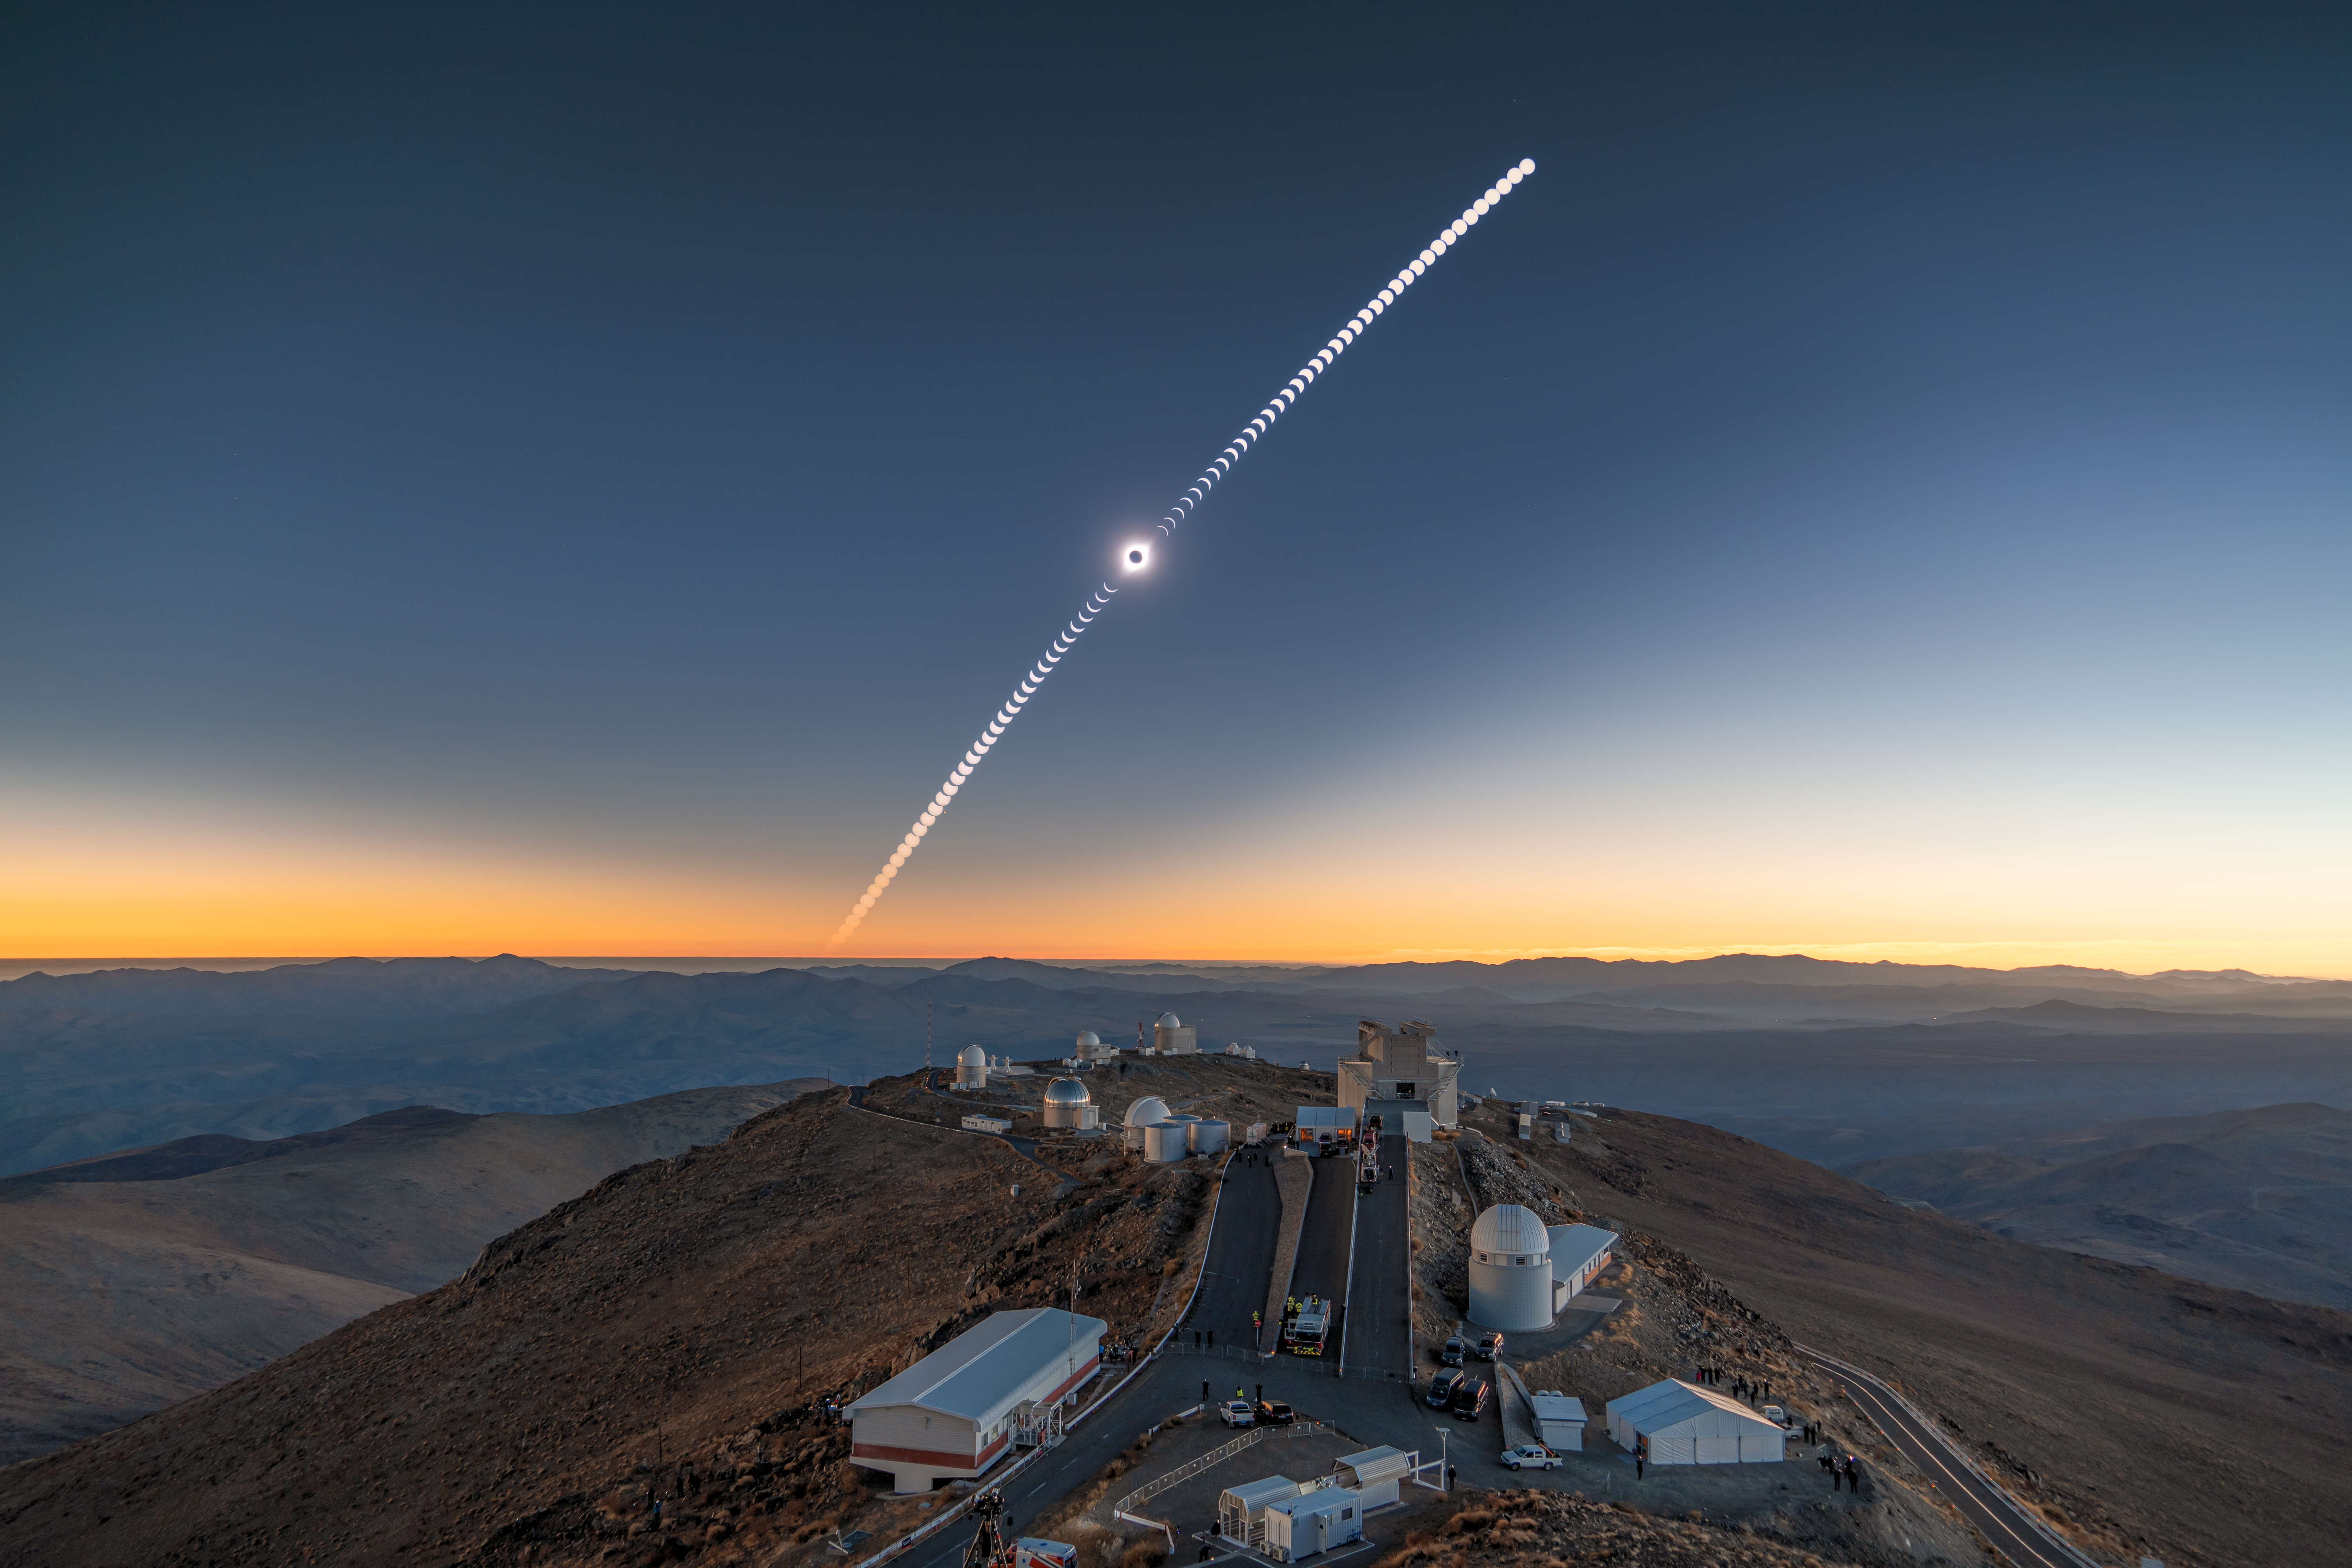

Path of a total solar eclipse

On 2 July 2019, a total solar eclipse darkened the day sky above La Silla Observatory in Chile. This cosmic phenomenon is only possible because the Moon and Sun take up just about the same amount of space in the sky, allowing the Moon to block out the Sun when their paths cross.

Credit: R. Lucchesi/ESO